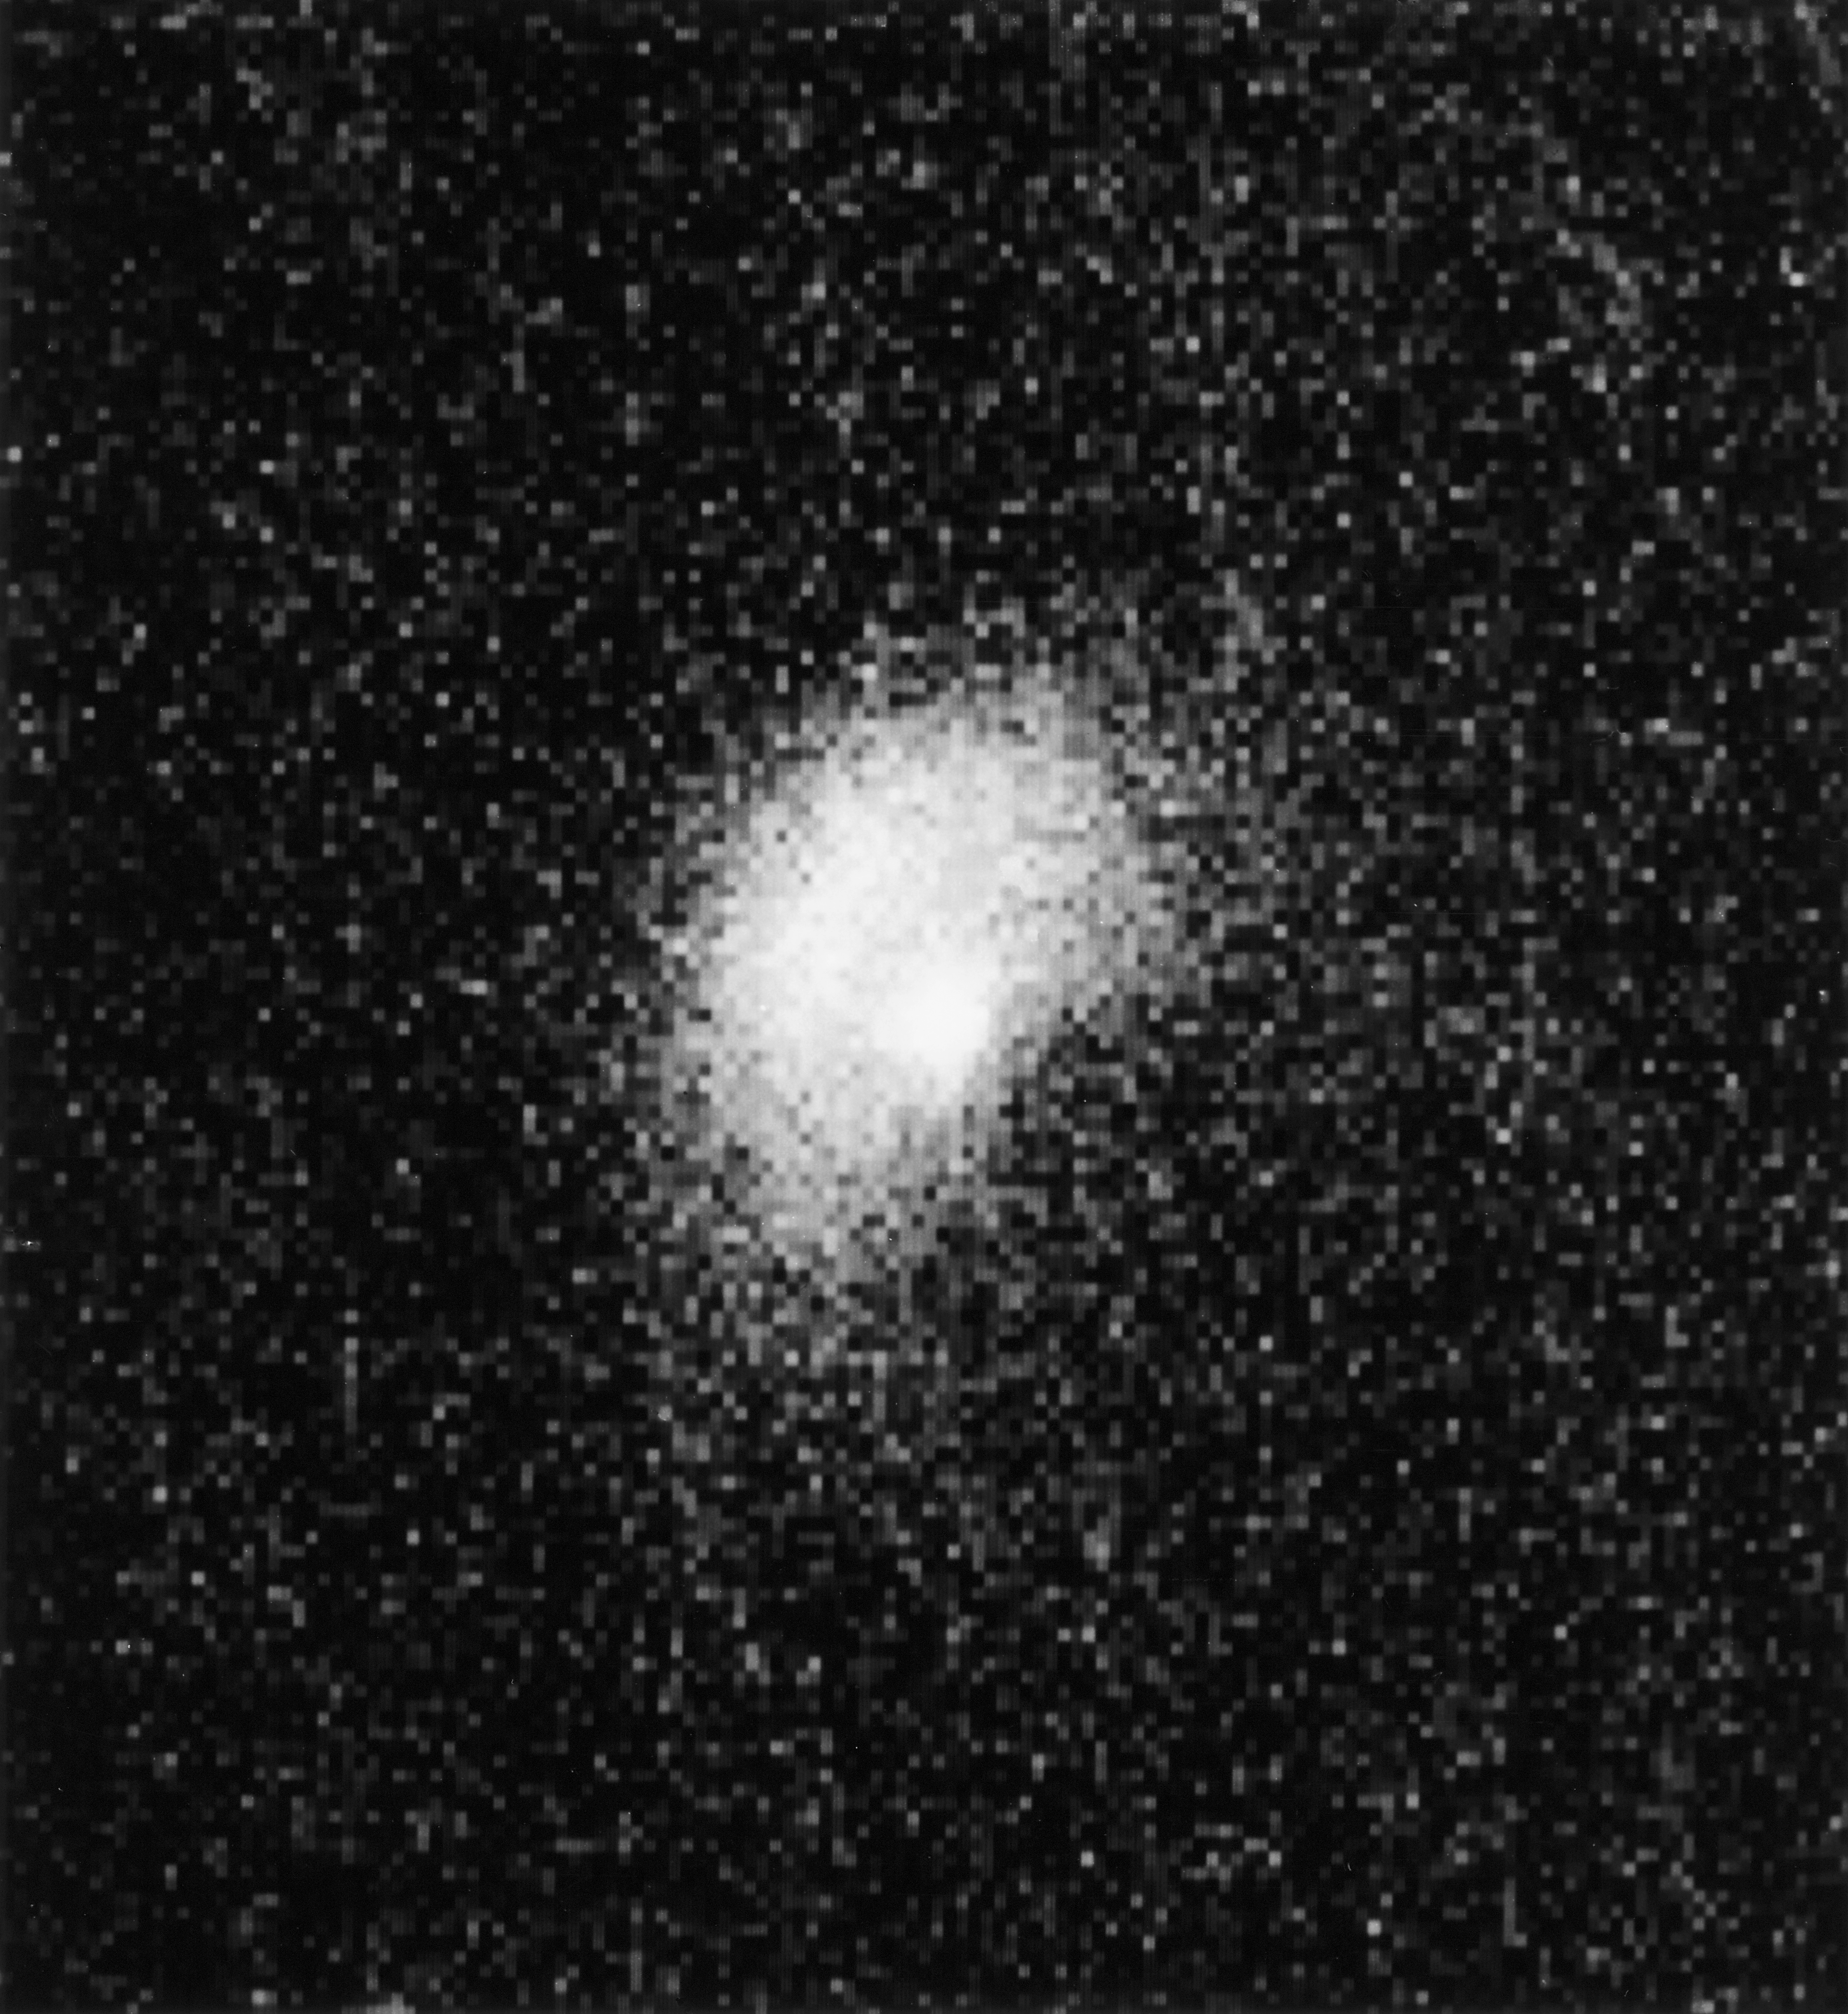

NTT captures comet Halley

Image of comet Halley taken by the New Technology Telescope (NTT), located at La Silla observatory in Chile.

Credit: ESO